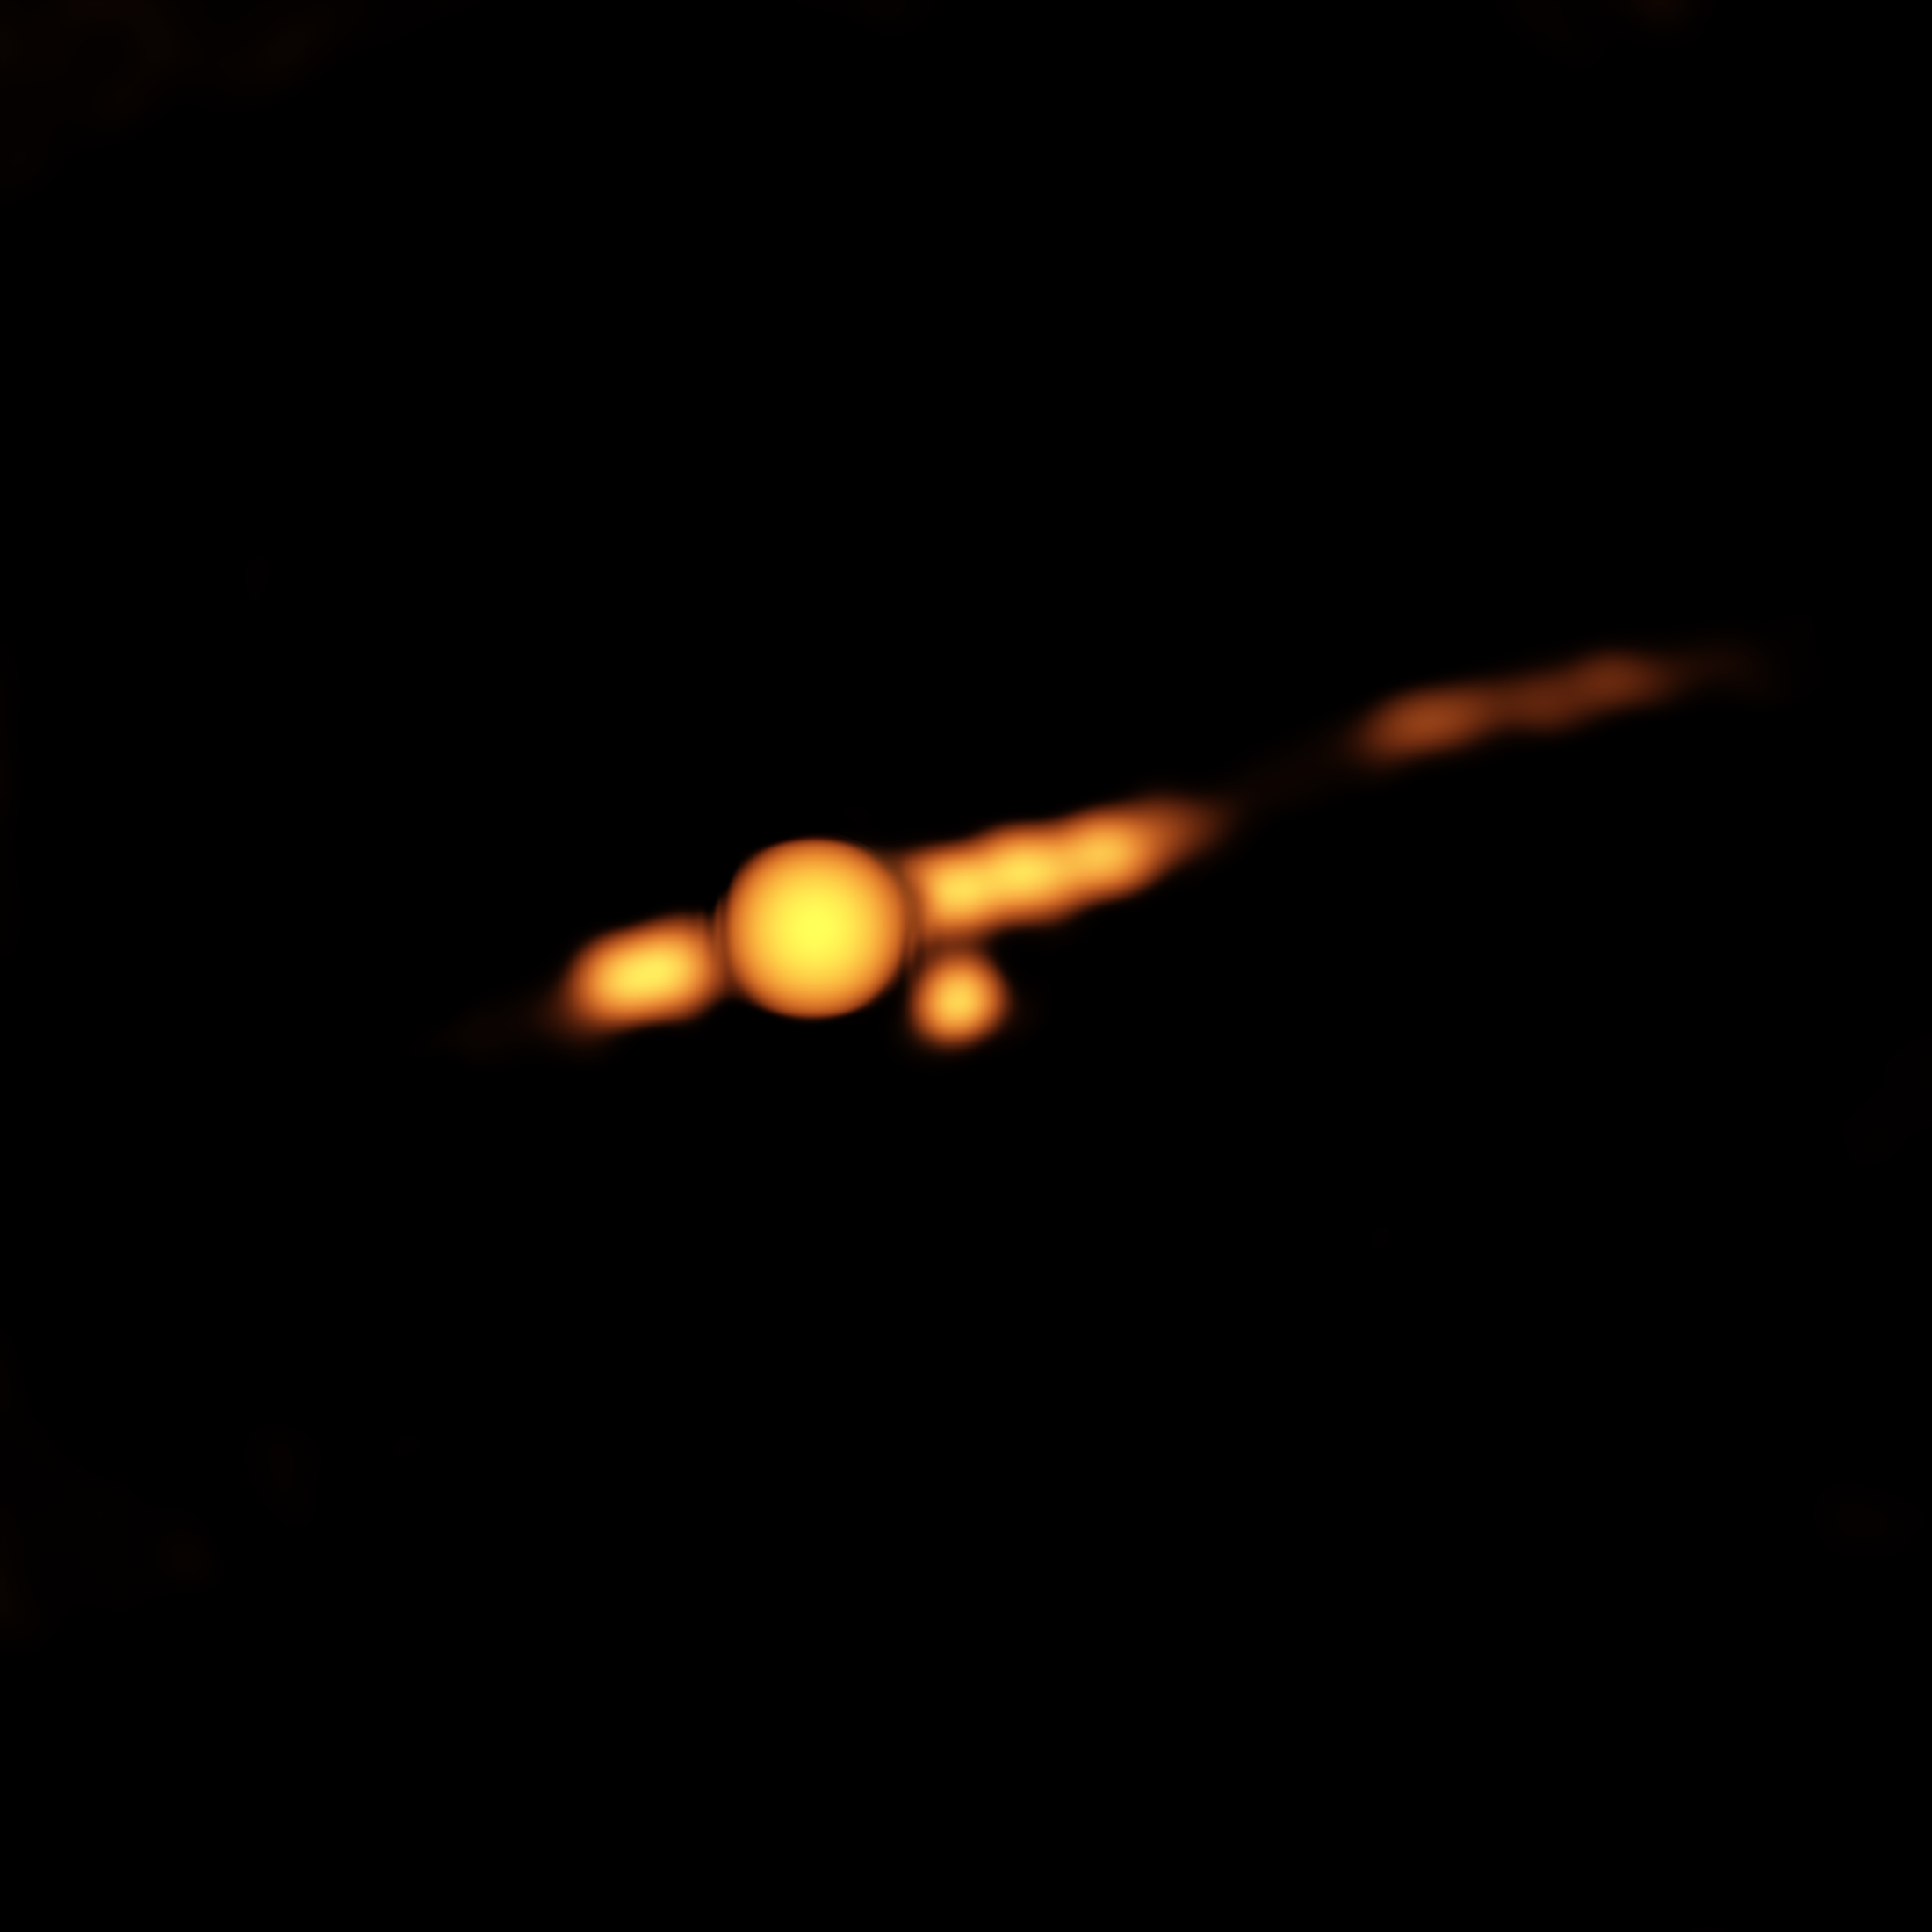

New Companion Object Found Near Cygnus A's Supermassive Black Hole

Pointing the National Science Foundation’s Very Large Array (VLA) at a famous galaxy for the first time in two decades, a team of astronomers got a big surprise, finding that a bright new object had appeared near the galaxy’s core. The object, the scientists concluded, is either a very rare type of supernova explosion or, more likely, an outburst from a second supermassive black hole closely orbiting the galaxy’s primary, central supermassive black hole.

Credit: Perley, et al., NRAO/AUI/NSF